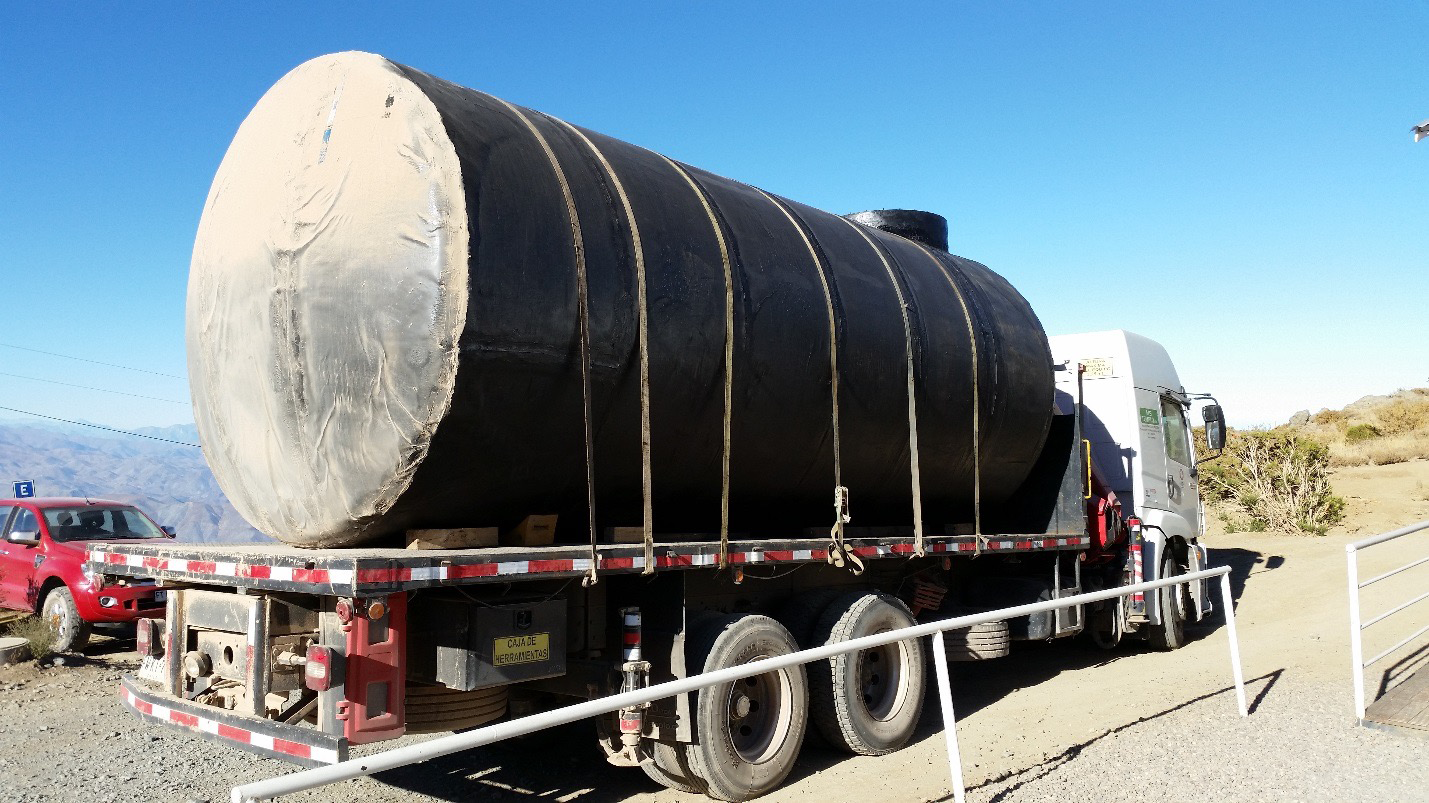

Diesel tank arrival.

Diesel tank arrival.

Credit: Rubin Observatory/NSF/AURA